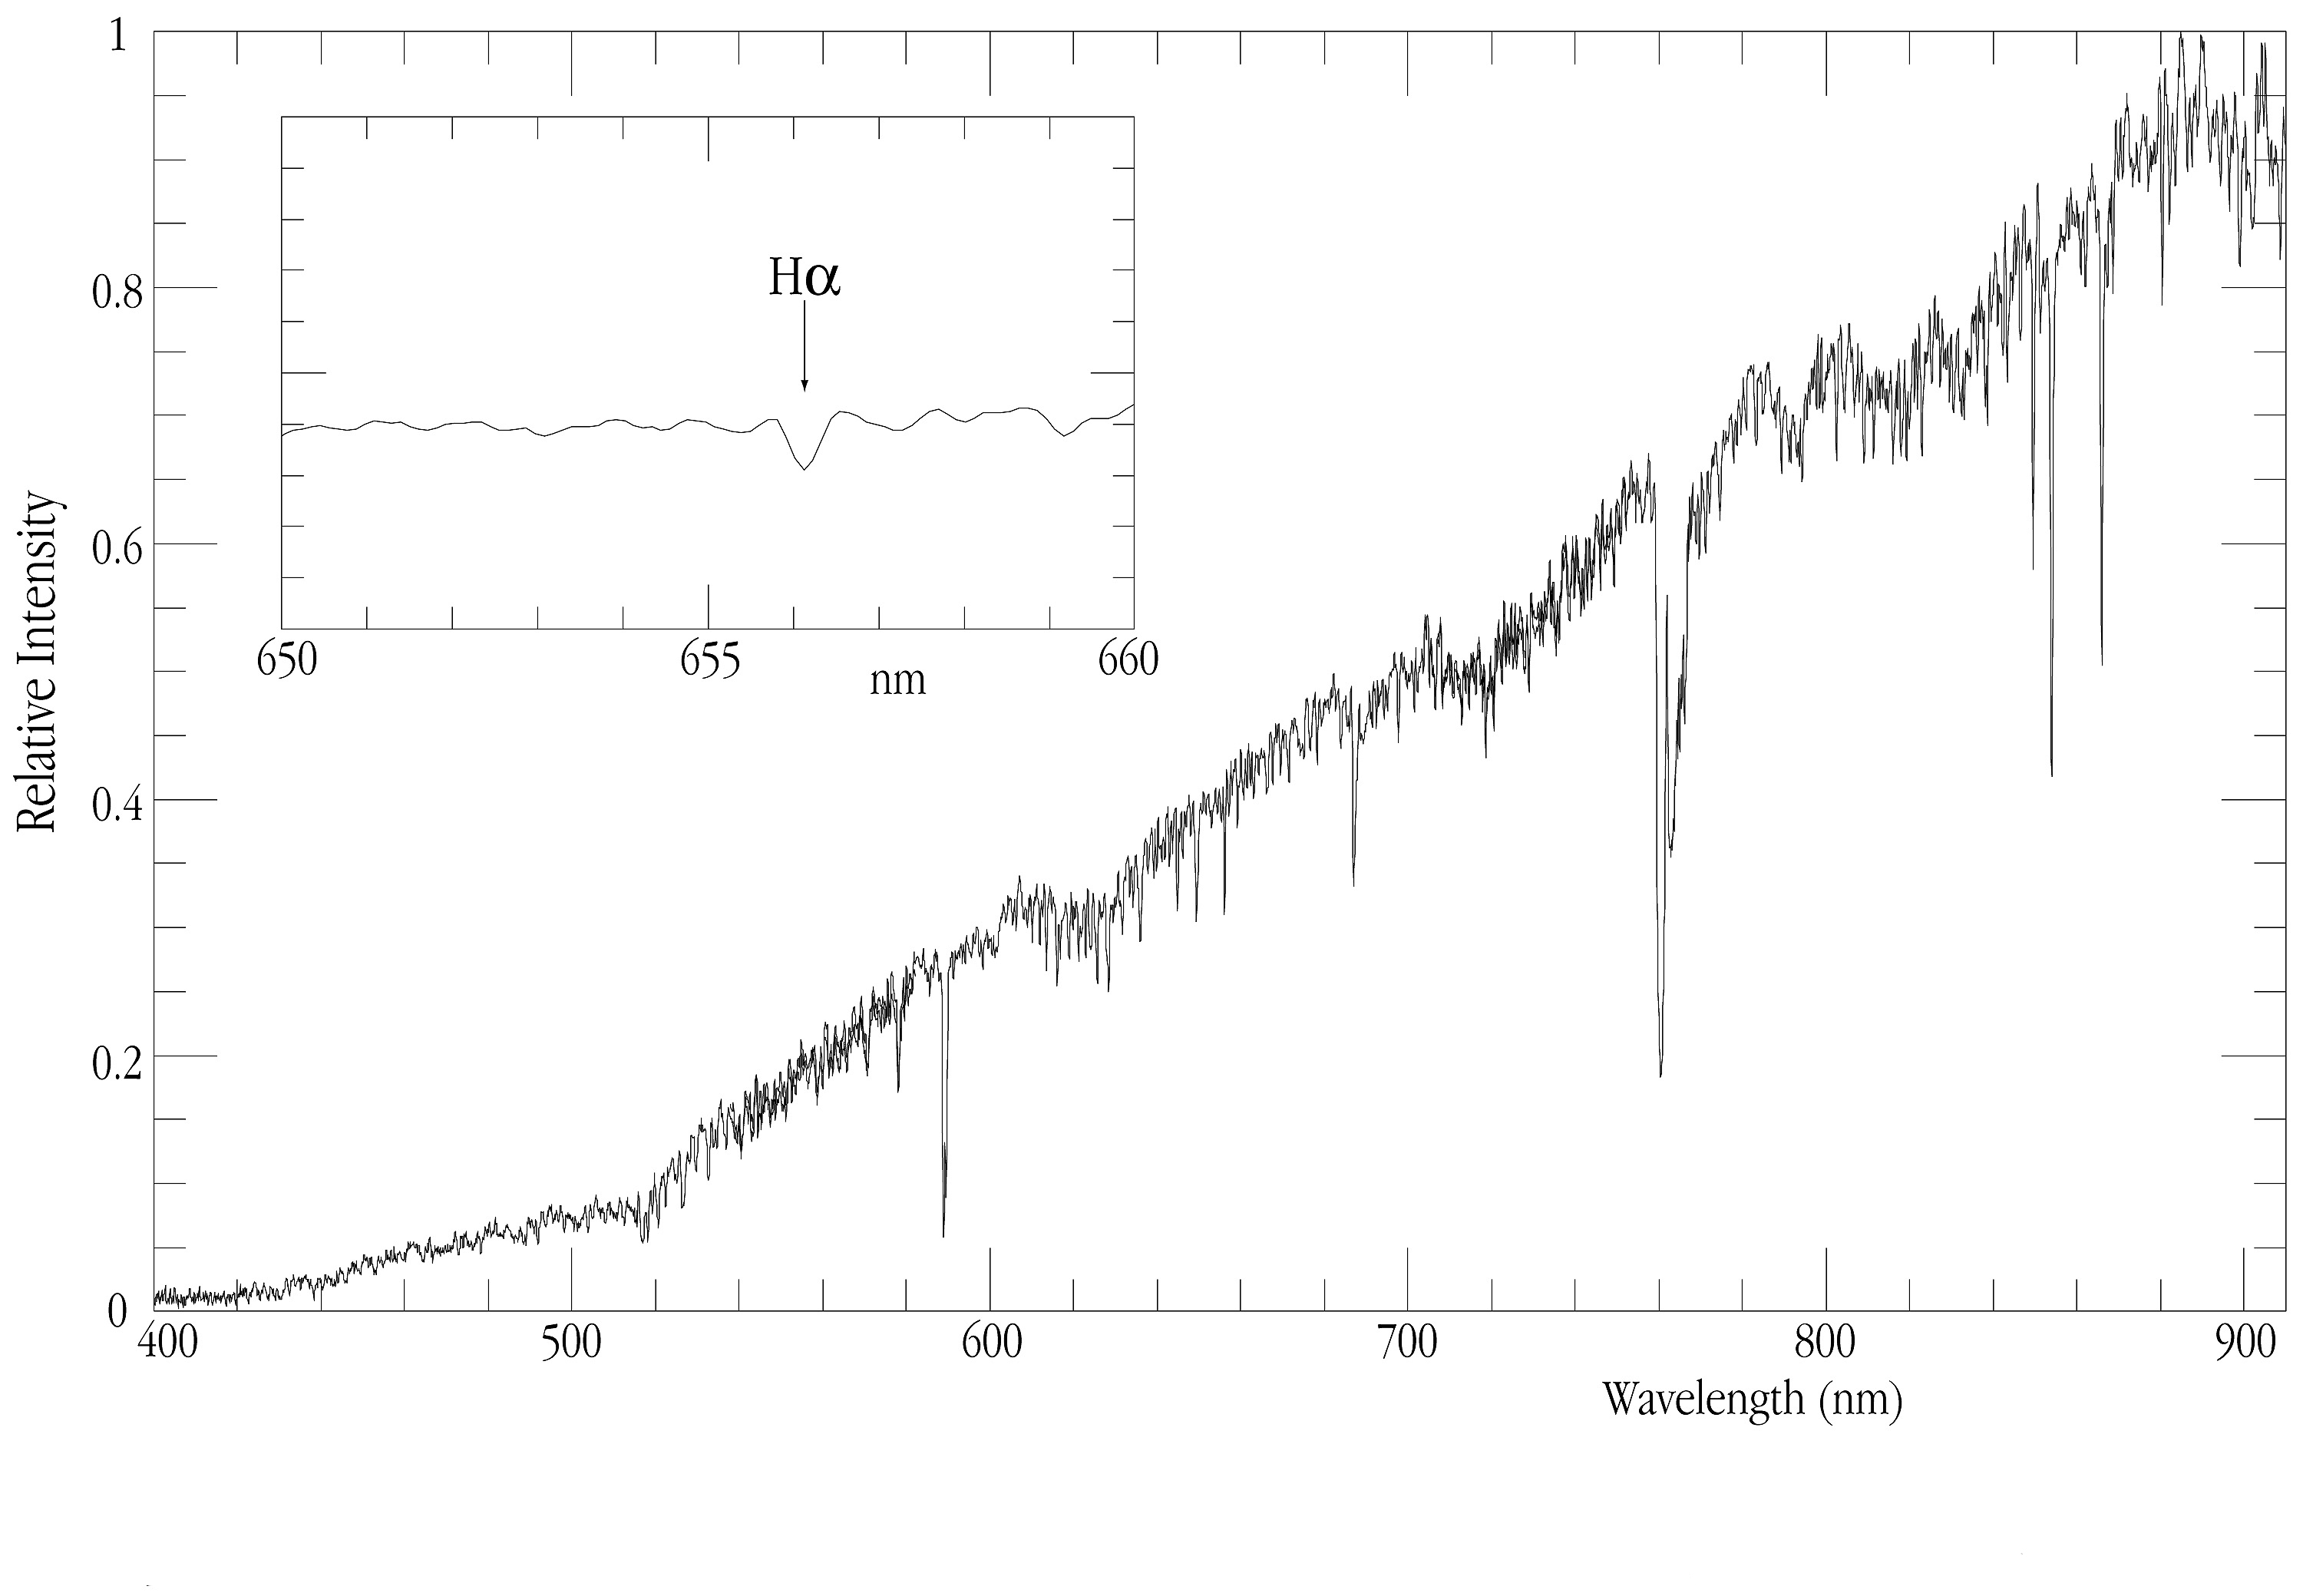

A VLT spectrum of EROS-BLG-2000-5

This chart shows a spectrum of EROS-BLG-2000-5, obtained with the FORS1 multi-mode instrument at the 8.2-m VLT ANTU telescope at Paranal on June 25, 2000, before the second caustic crossing described in the text. A small part of the spectrum around the H-alpha line at wavelength 656.2 nm is enlarged in the insert.

Technical information: The FORS1 spectrum shown here is a composite of 300-sec exposures taken with with the 600B (spectral interval 390 - 580 nm), 600R (538 - 753 nm) and 600I (705 - 918 nm) gratings; the insert covers a 10 nm wide region near H-alpha.

Credit: ESO